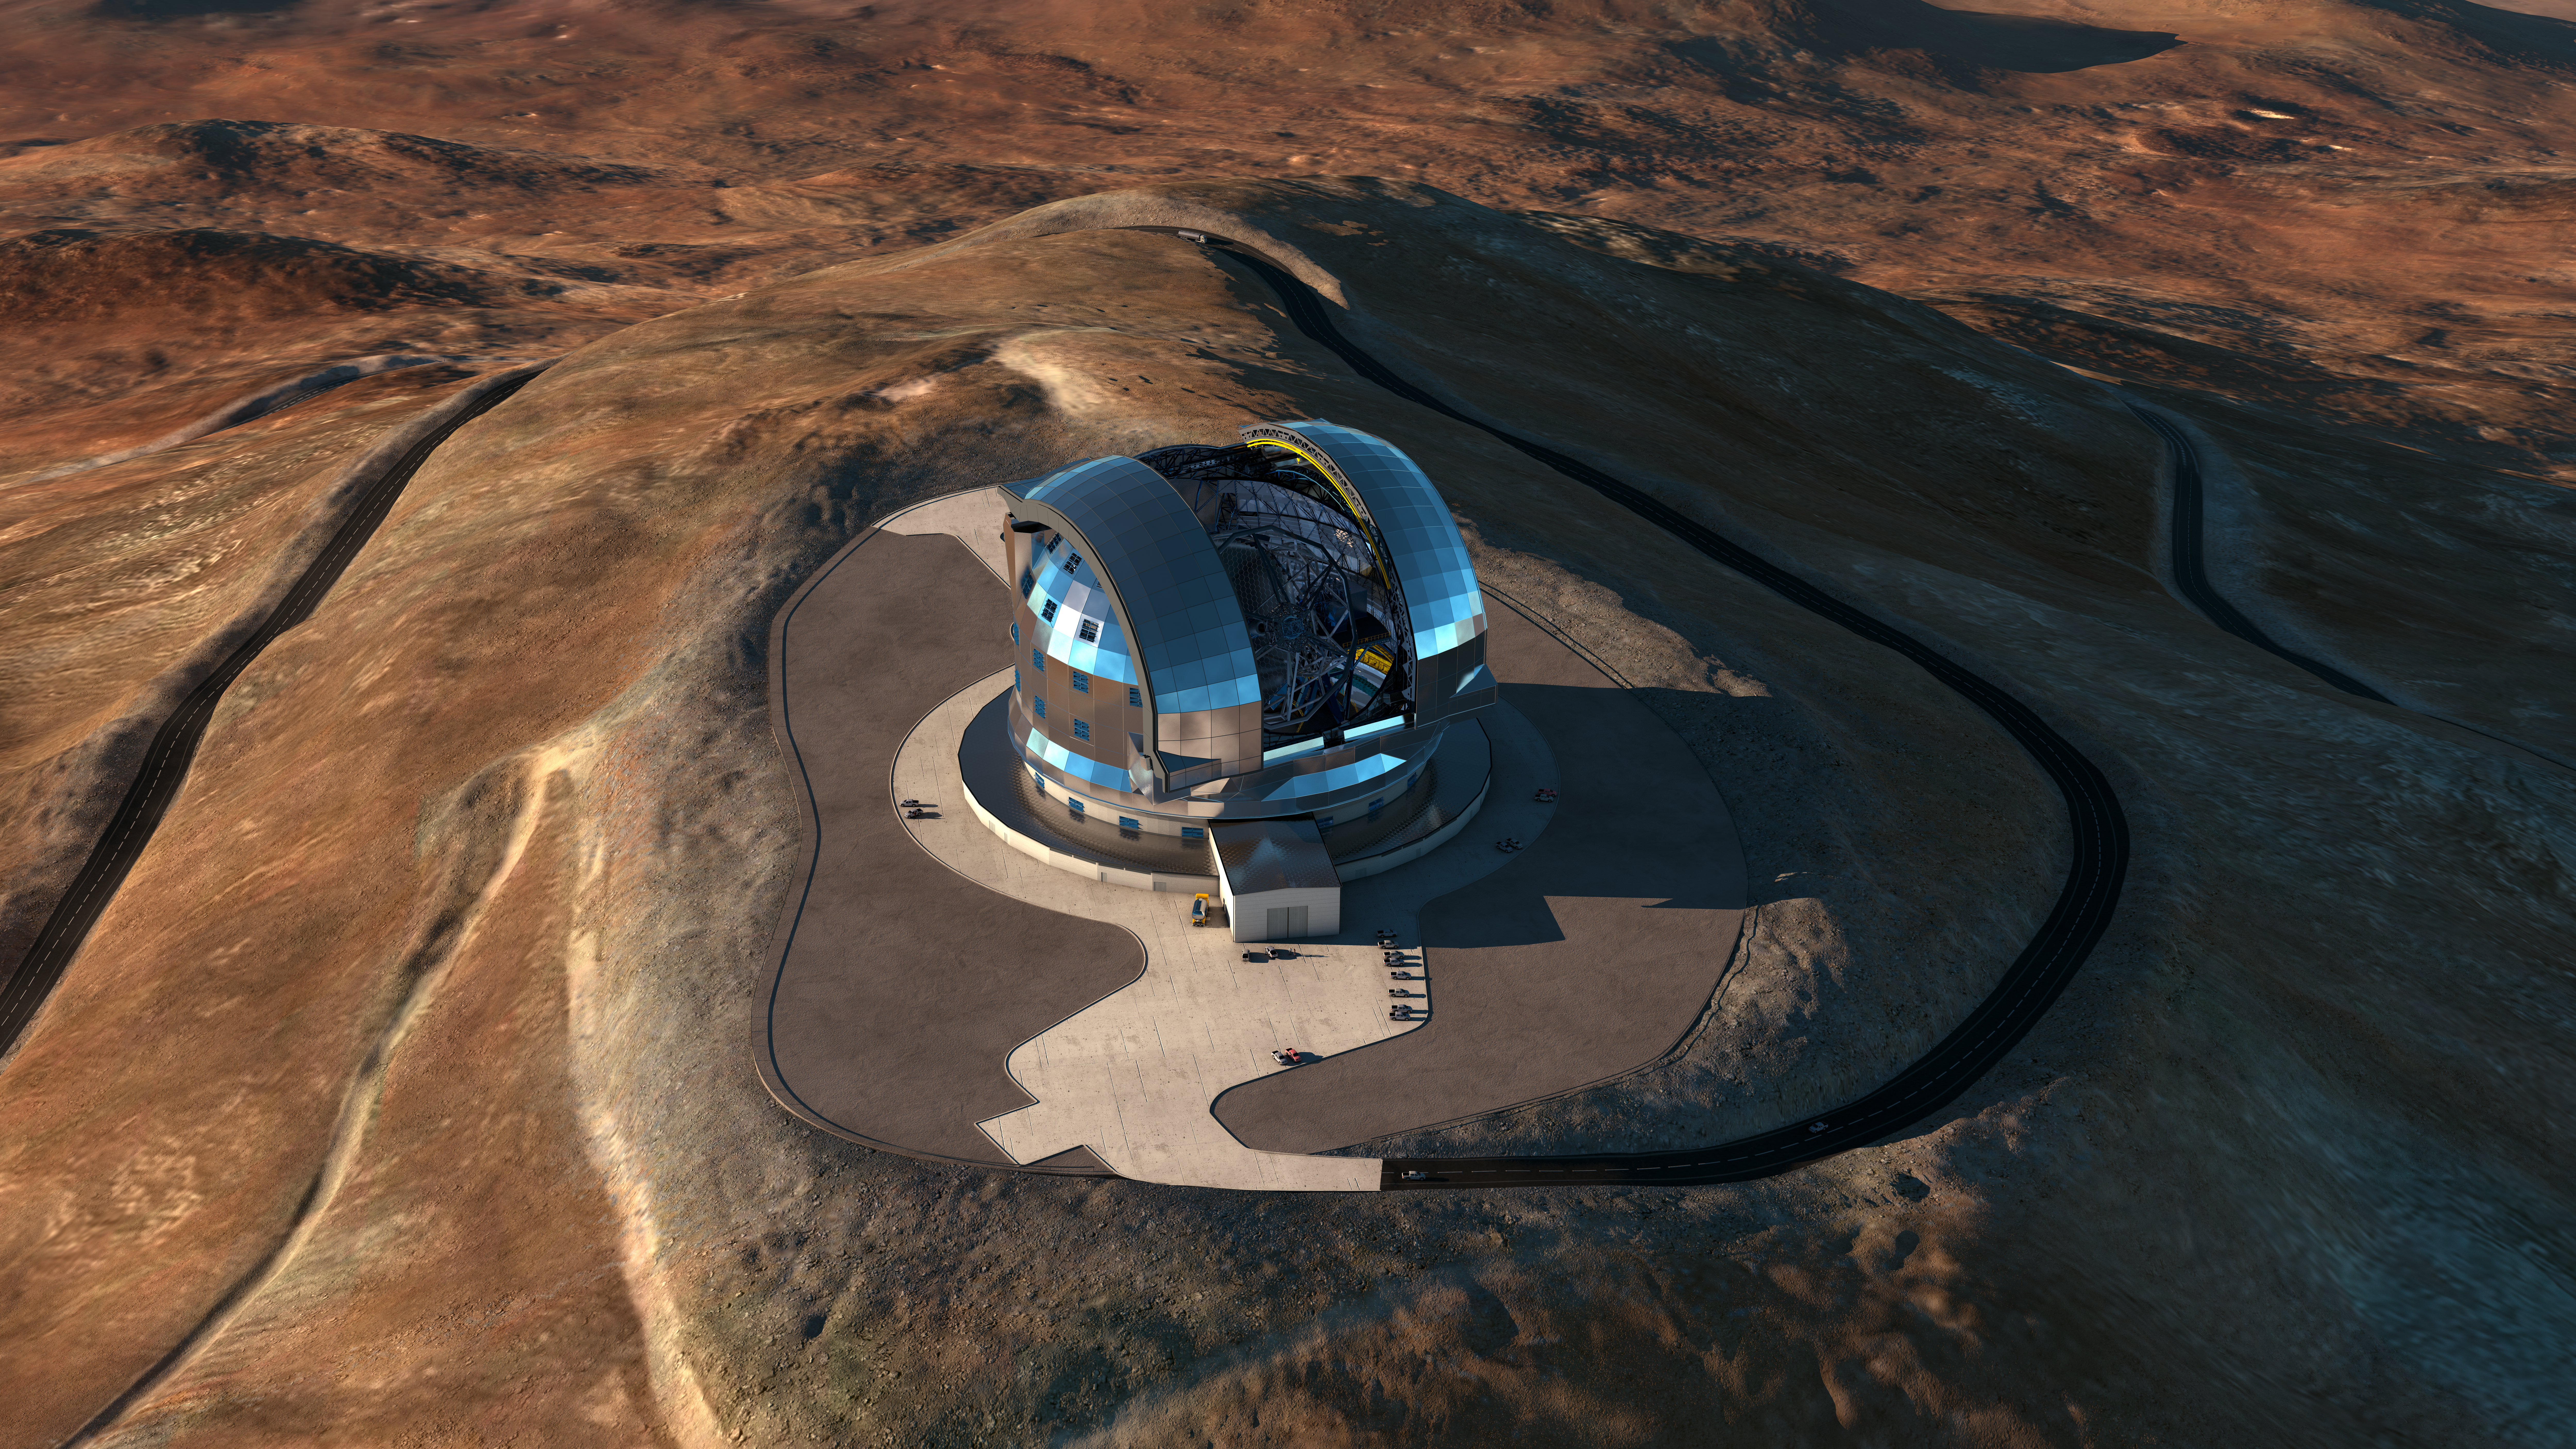

Bird's-eye view of the ELT

This artistic bird's-eye view shows the dome of the ESO Extremely Large Telescope (ELT) in all its glory, on top of the Chilean Cerro Armazones. The telescope is currently under construction. The design for the ELT shown here is preliminary.

Credit: ESO/L. Calçada